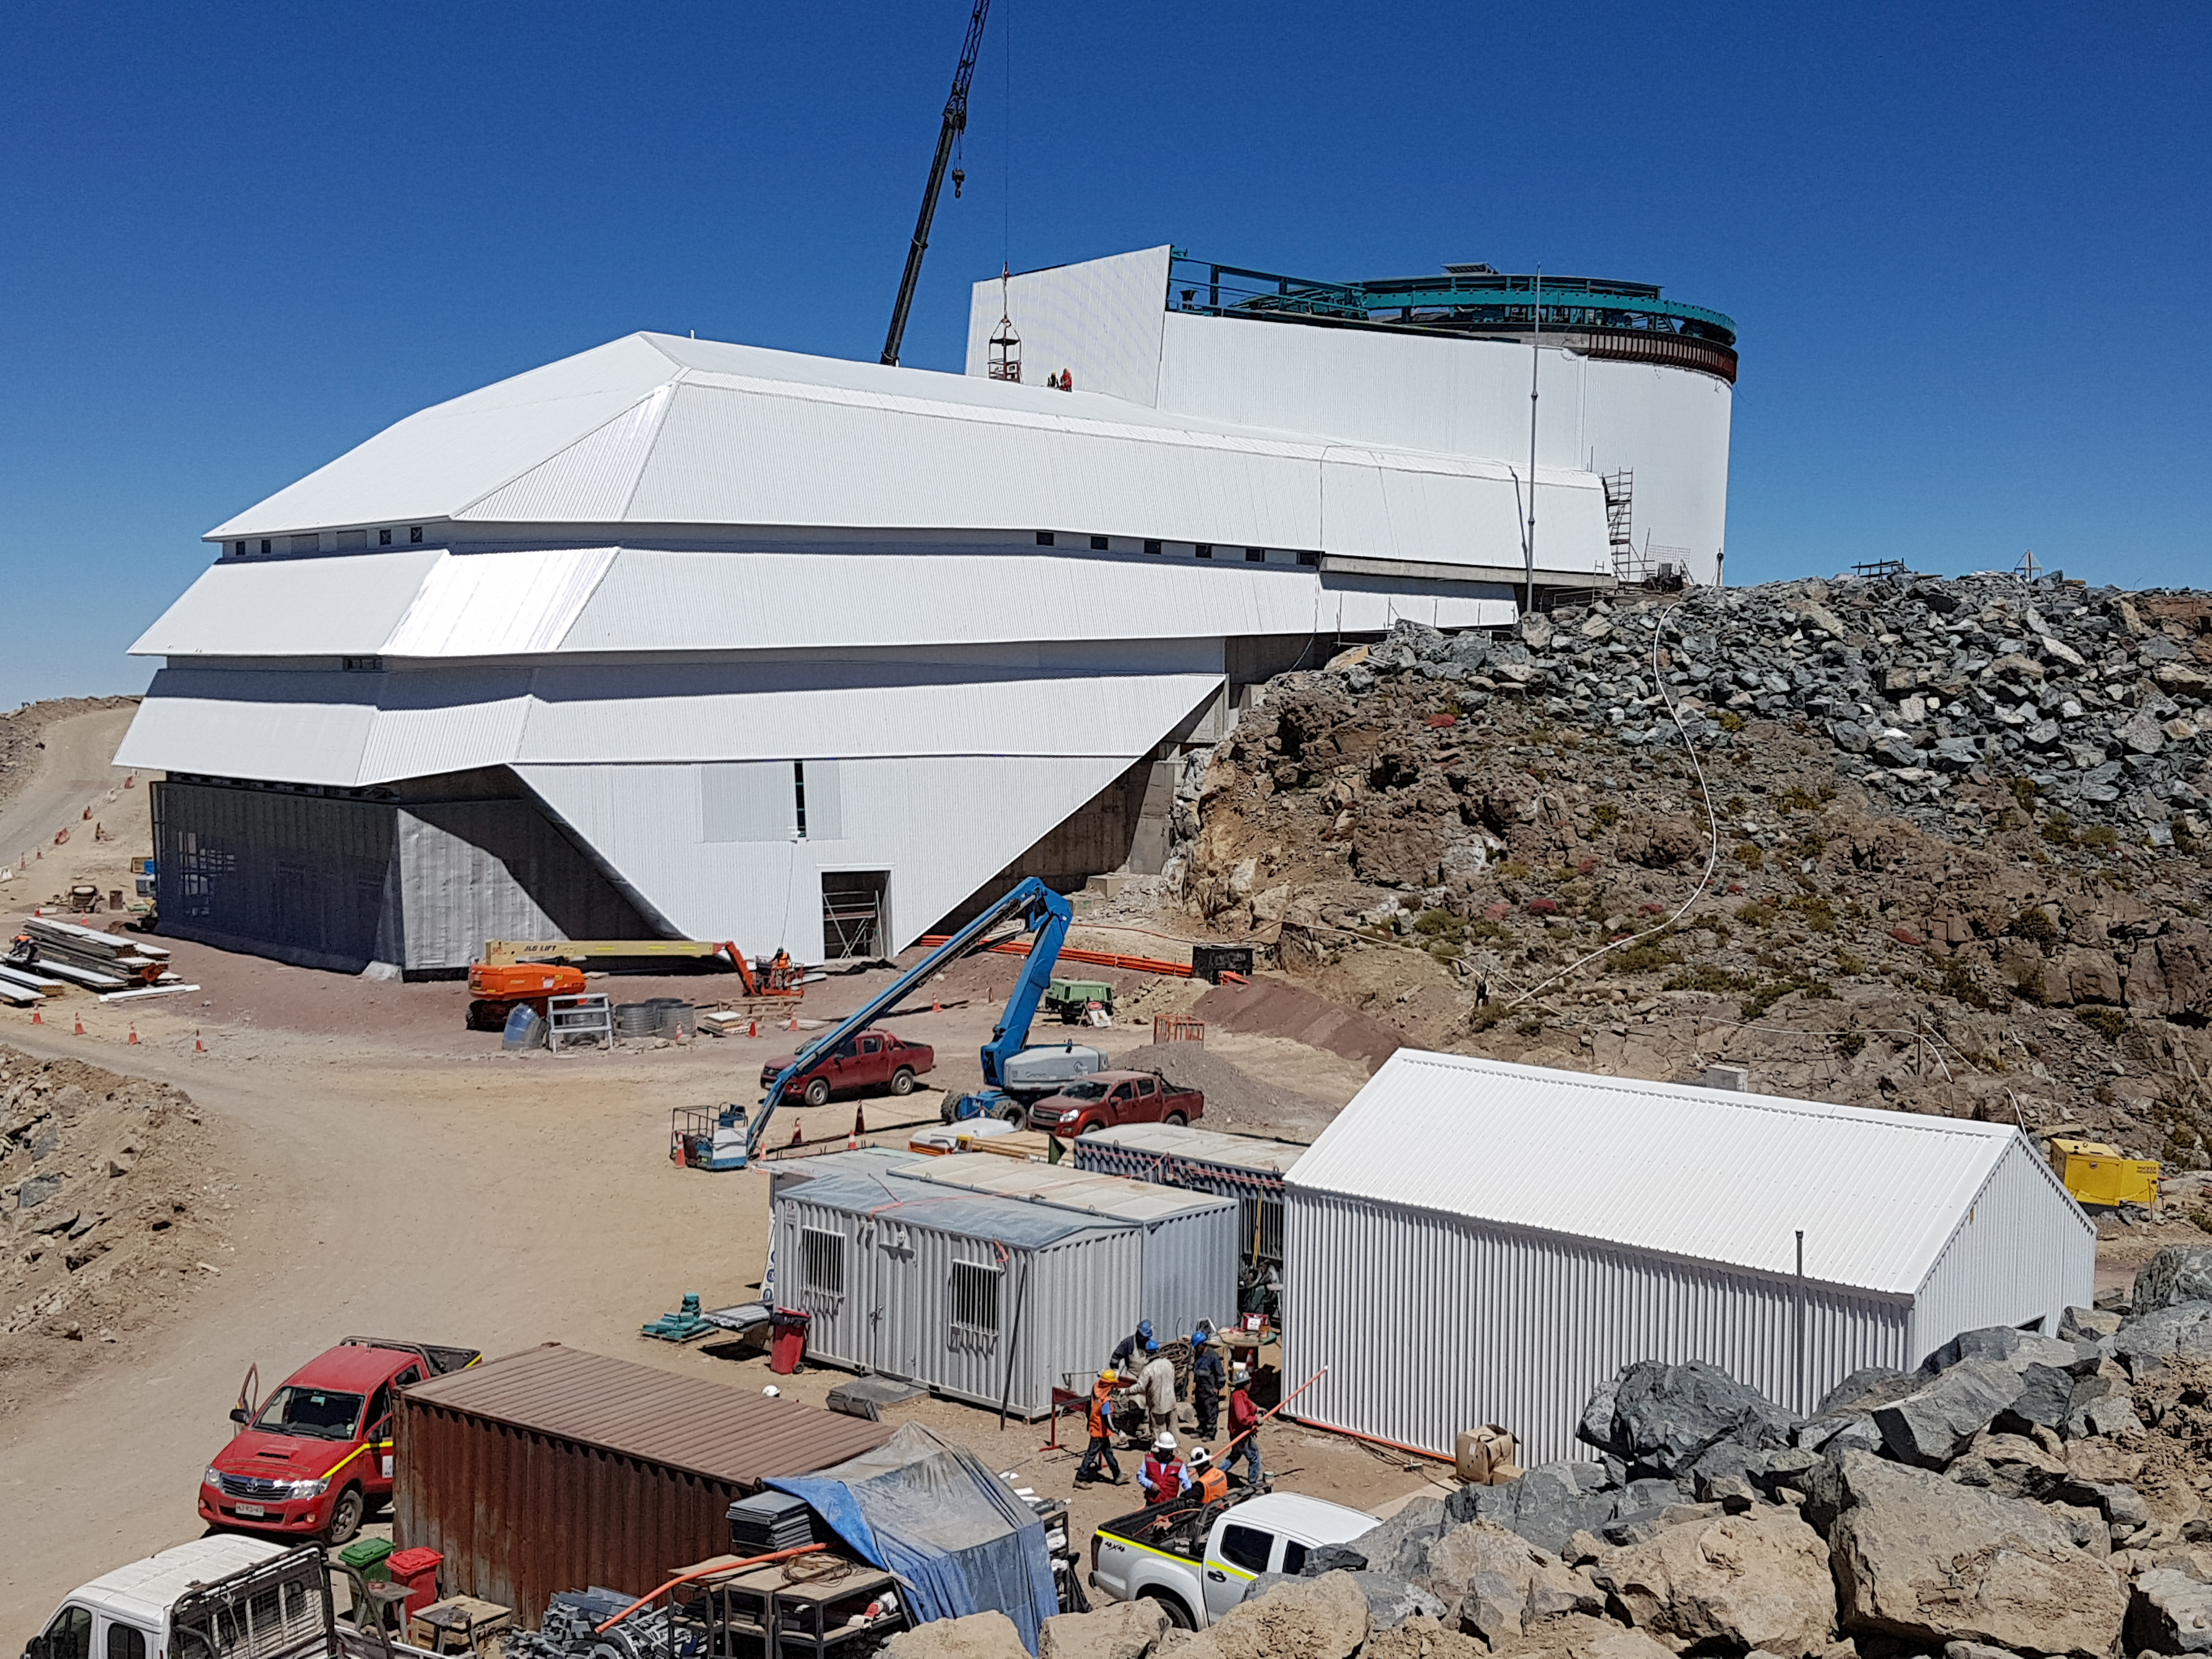

Status of LSST facility in late December 2017

General view showing the status of the LSST facility in late December 2017.

Credit: Rubin Observatory/NSF/AURA